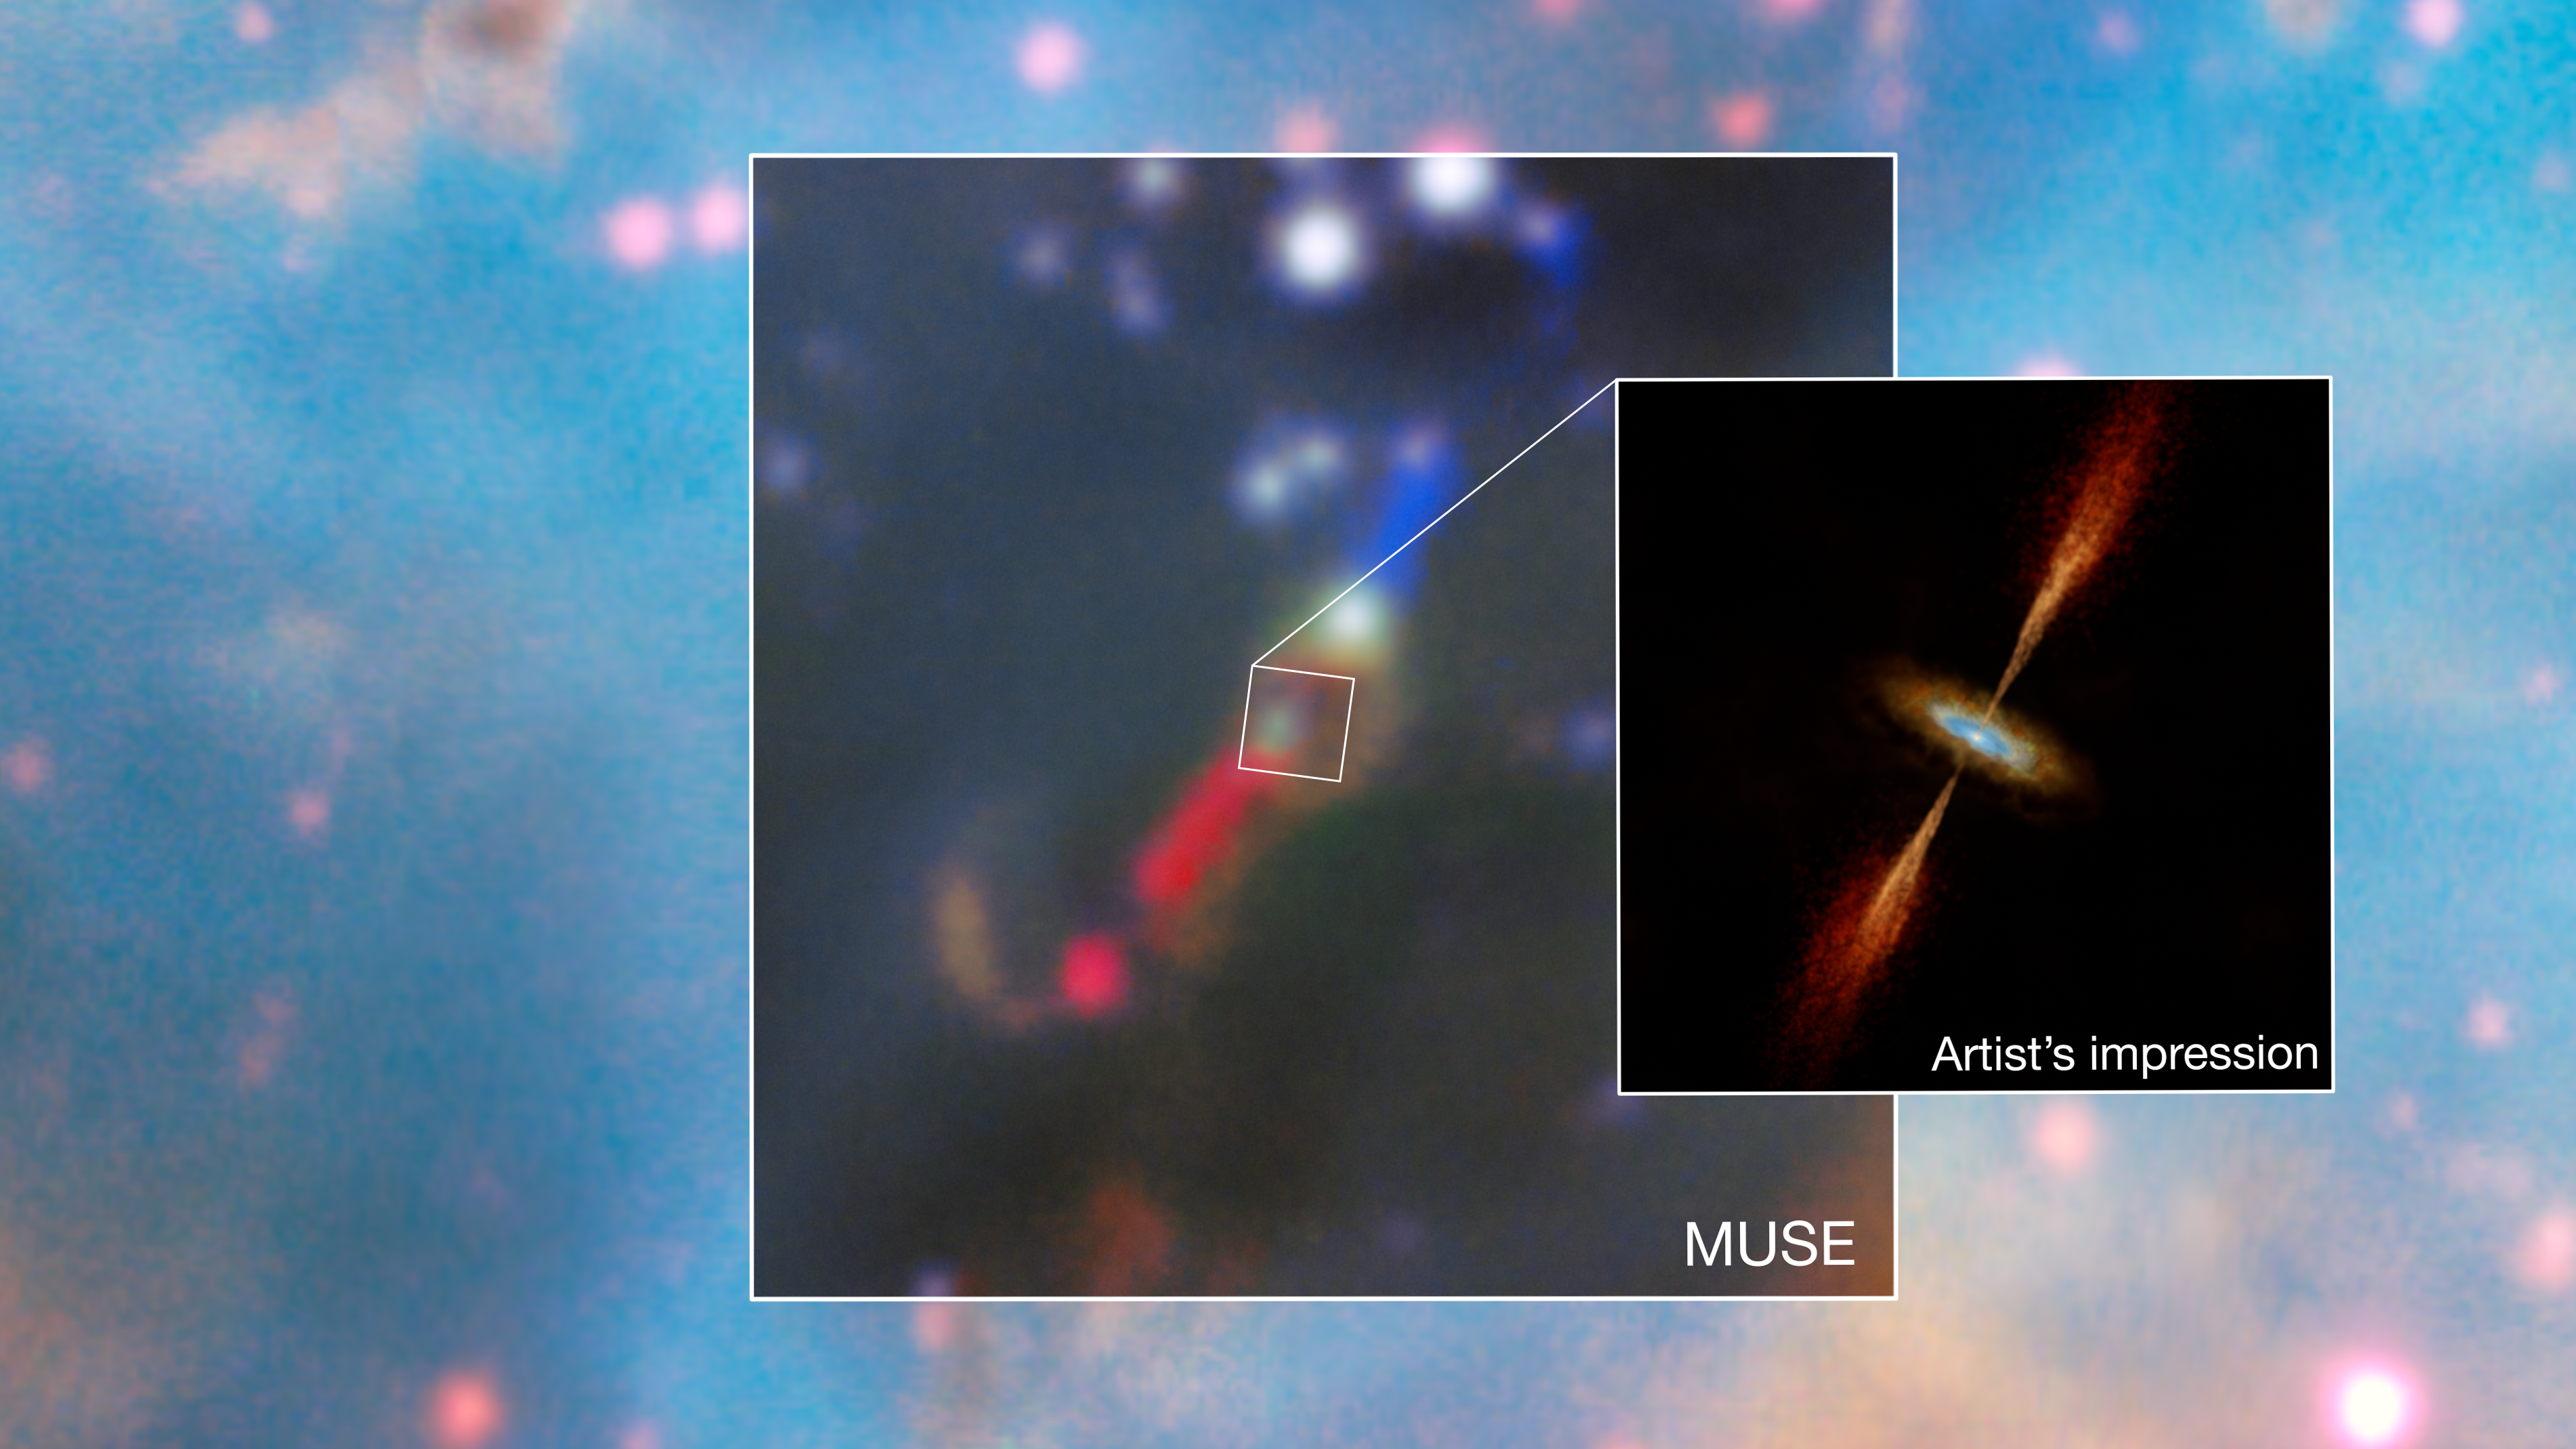

MUSE observations and artist's impression of the HH 1177 young star system

This mosaic shows, at its centre, a real image of the young star system HH 1177, in the Large Magellanic Cloud, a galaxy neighboring the Milky Way. The image was obtained with the Multi Unit Spectroscopic Explorer (MUSE) on ESO’s Very Large Telescope (VLT) and shows jets being launched from the star. Researchers then used the Atacama Large Millimeter/submillimeter Array (ALMA), in which ESO is a partner, to find evidence for a disc surrounding the young star. An artist's impression of the system, showcasing both the jets and the disc, is shown on the right panel.

Credit: ESO/A. McLeod et al./M. Kornmesser